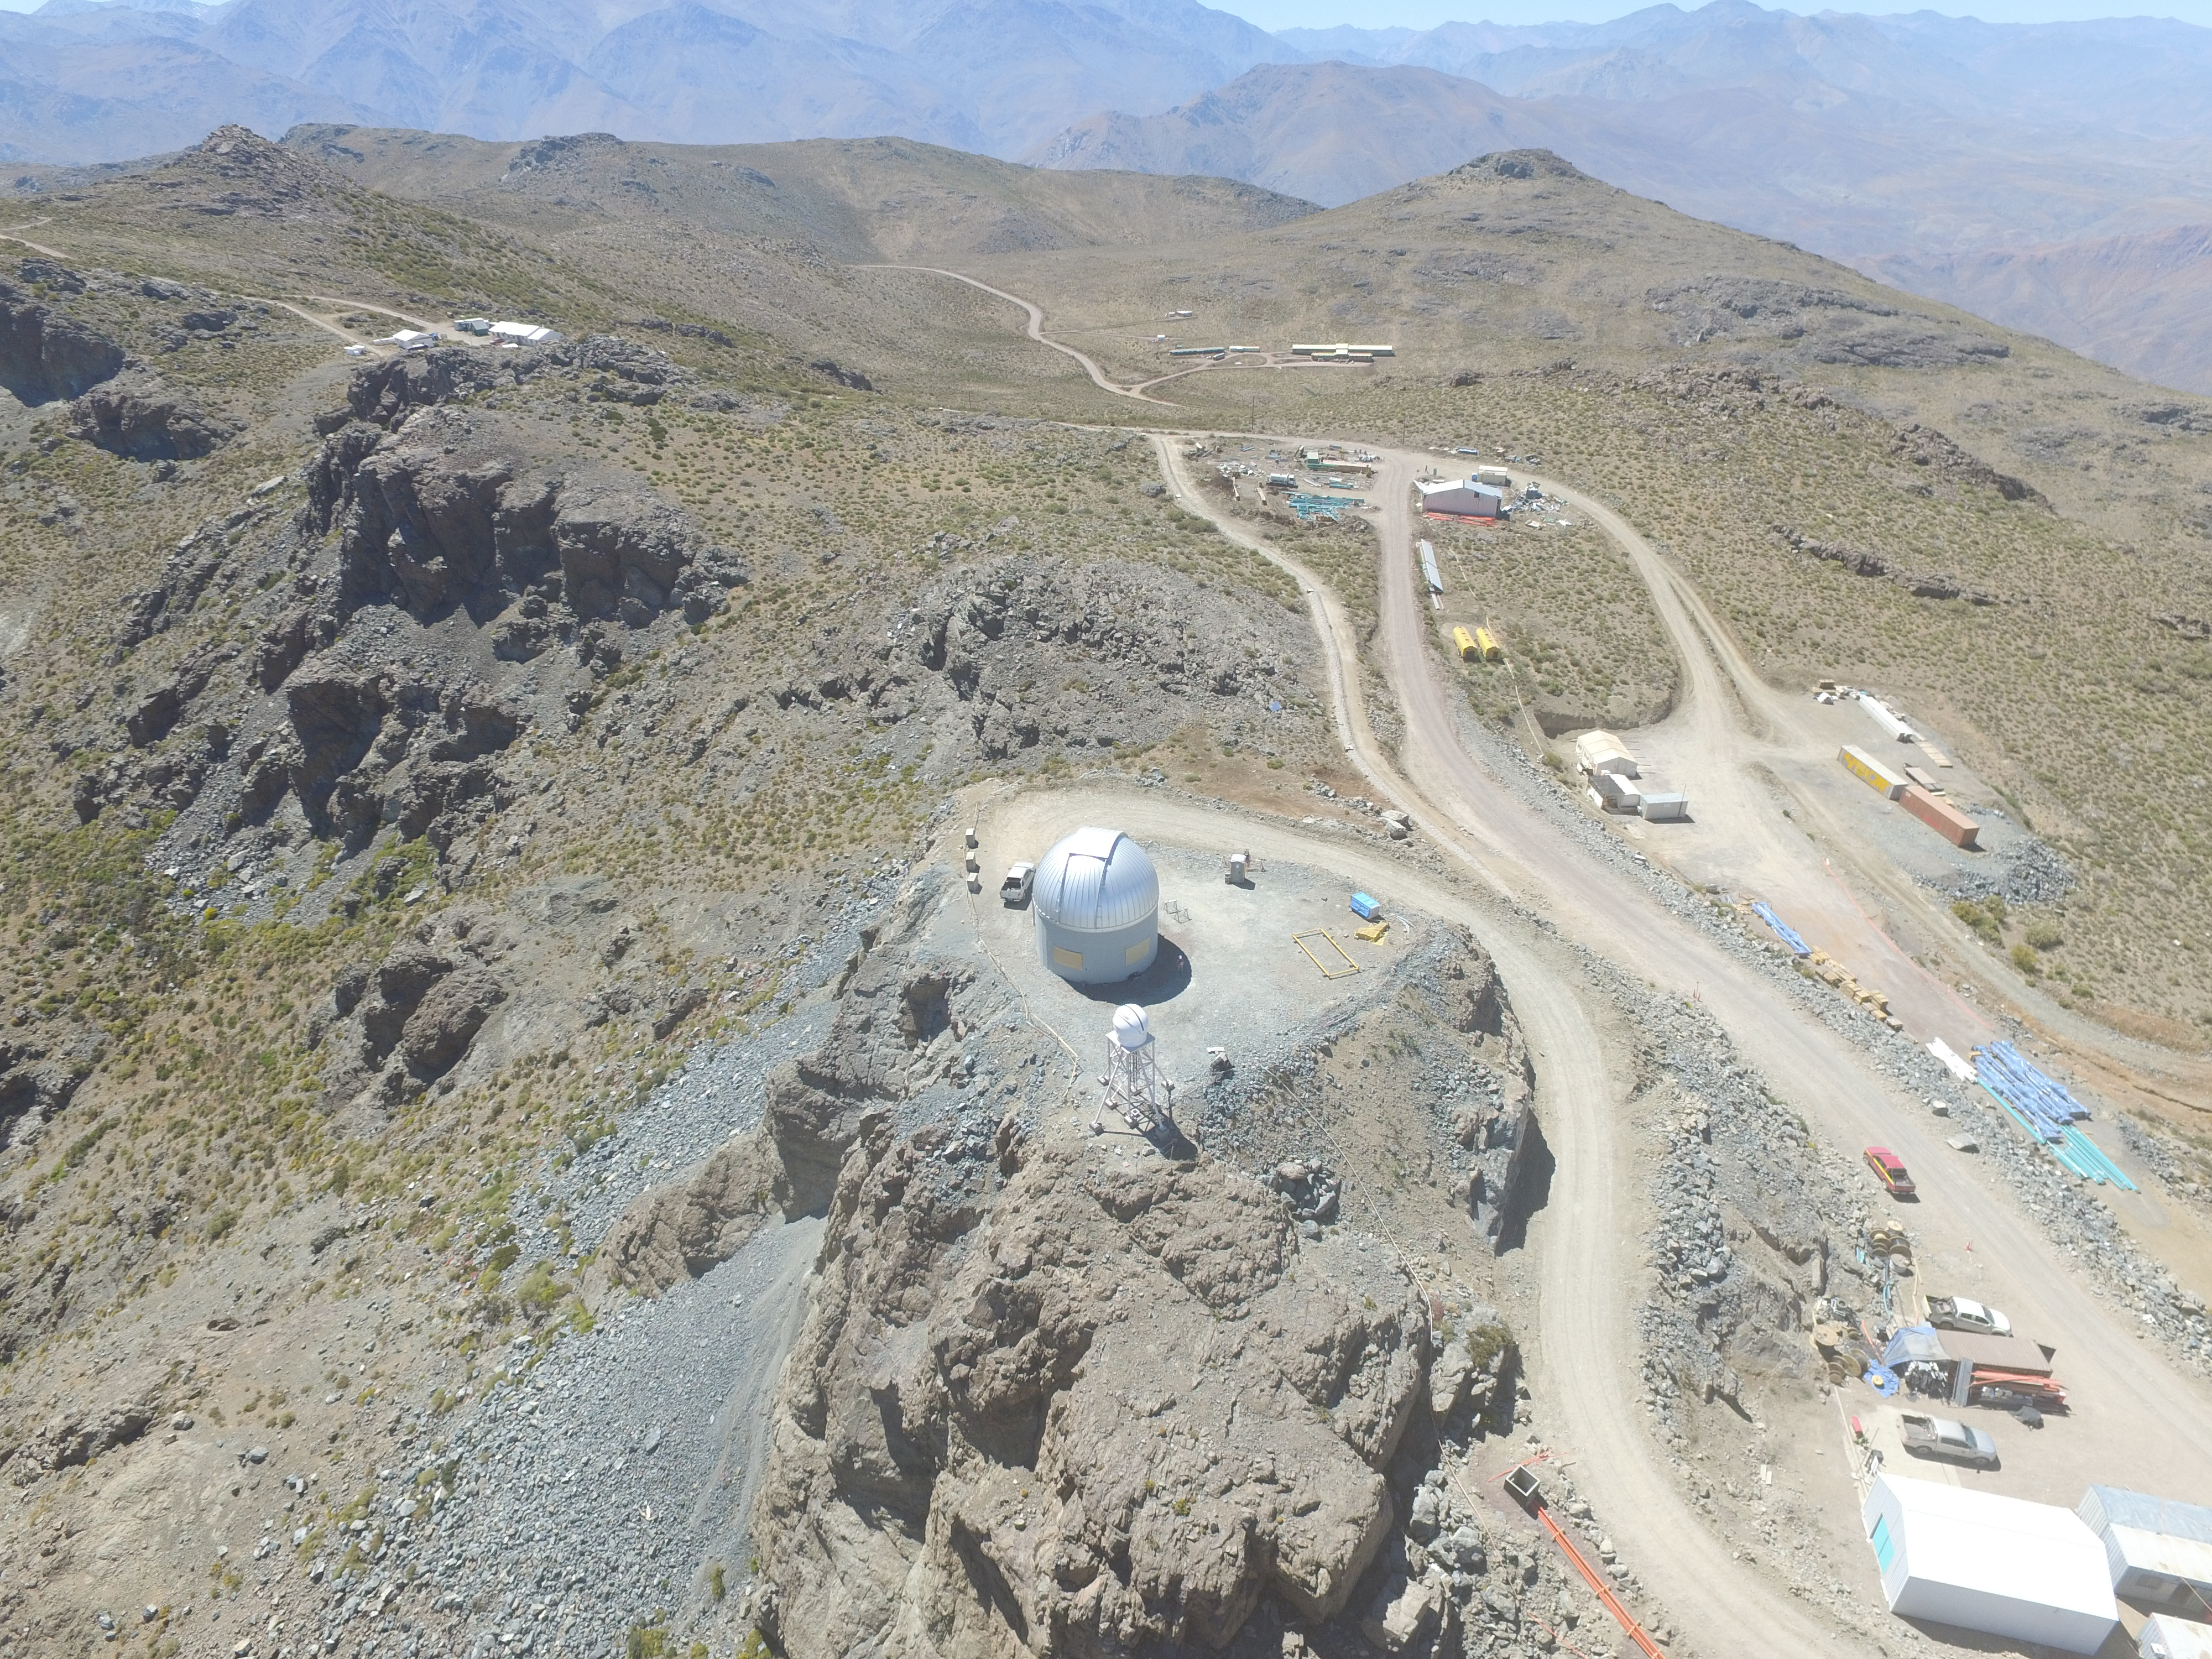

Drone Photo of LSST Facility and Environs December 2017

LSST Assembly Integration Verification (AIV) Manager Jacques Sebag submitted these aerial drone photos of the LSST facility, taken on December 28. The photos were taken after the LSST team collaborated with subcontractor Besalco to move the facility mobile roof to the flat area located on the north side of the lower enclosure. Congratulations to all for this achievement at the end of 2017!

Credit: Rubin Observatory/NSF/AURA